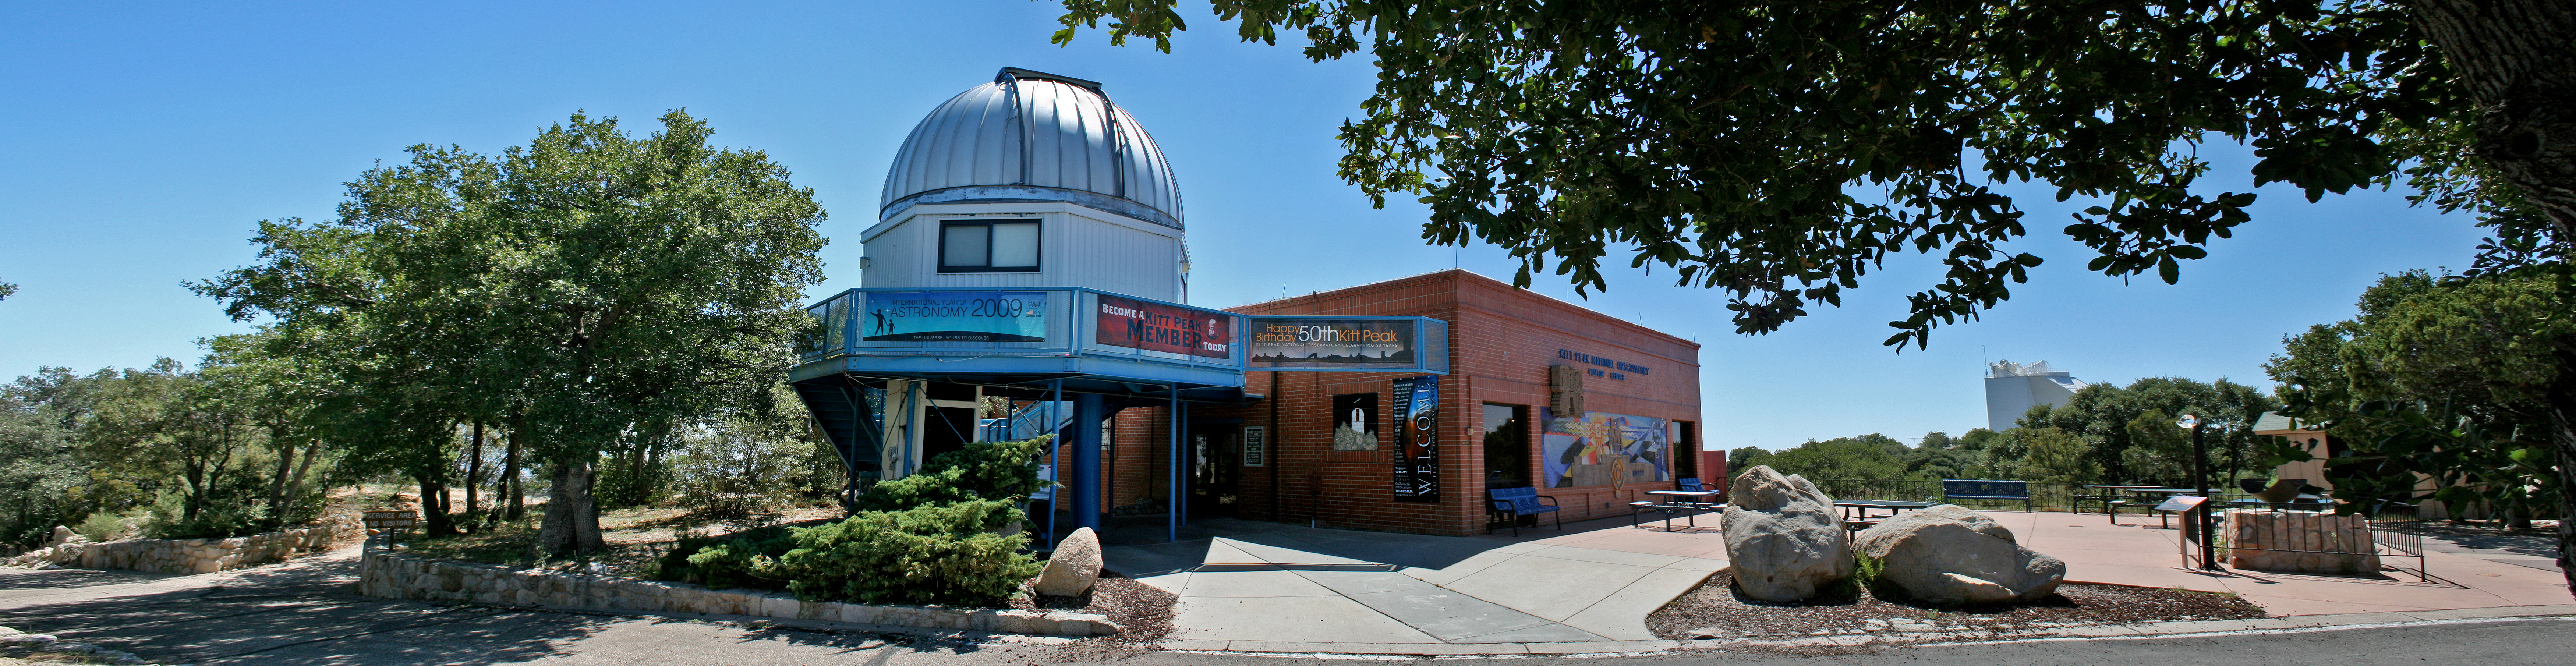

Kitt Peak Visitors' Center panorama, exterior

Panoramic view of the Visitors' Center at the Kitt Peak National Observatory, near Tucson, Arizona as it appeared in 2010.

Credit: P. Marenfeld and NOIRLab/NSF/AURA/